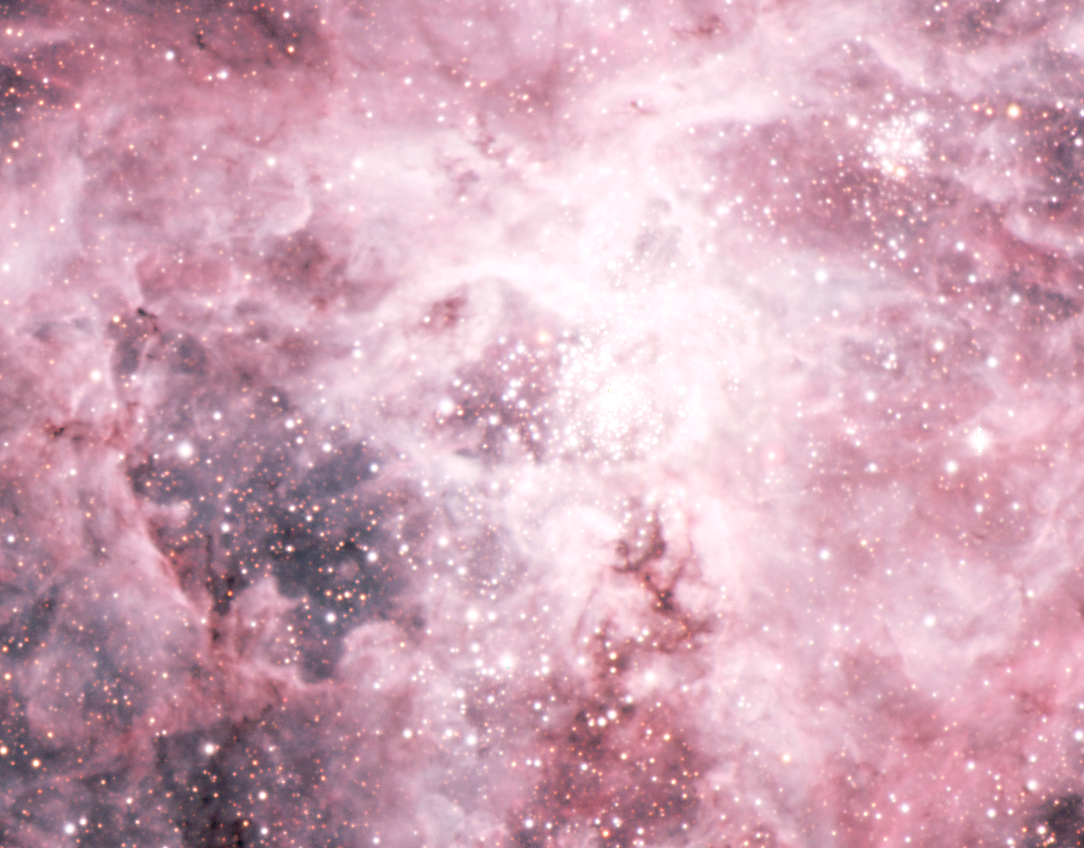

The central area of the Tarantula Nebula

The bright core of the Tarantula Nebula with the cluster of hot stars. Note also the wisps of luminous gas extending as "legs" from the central area - this is how the nebula got its creepy name.

Credit: ESO